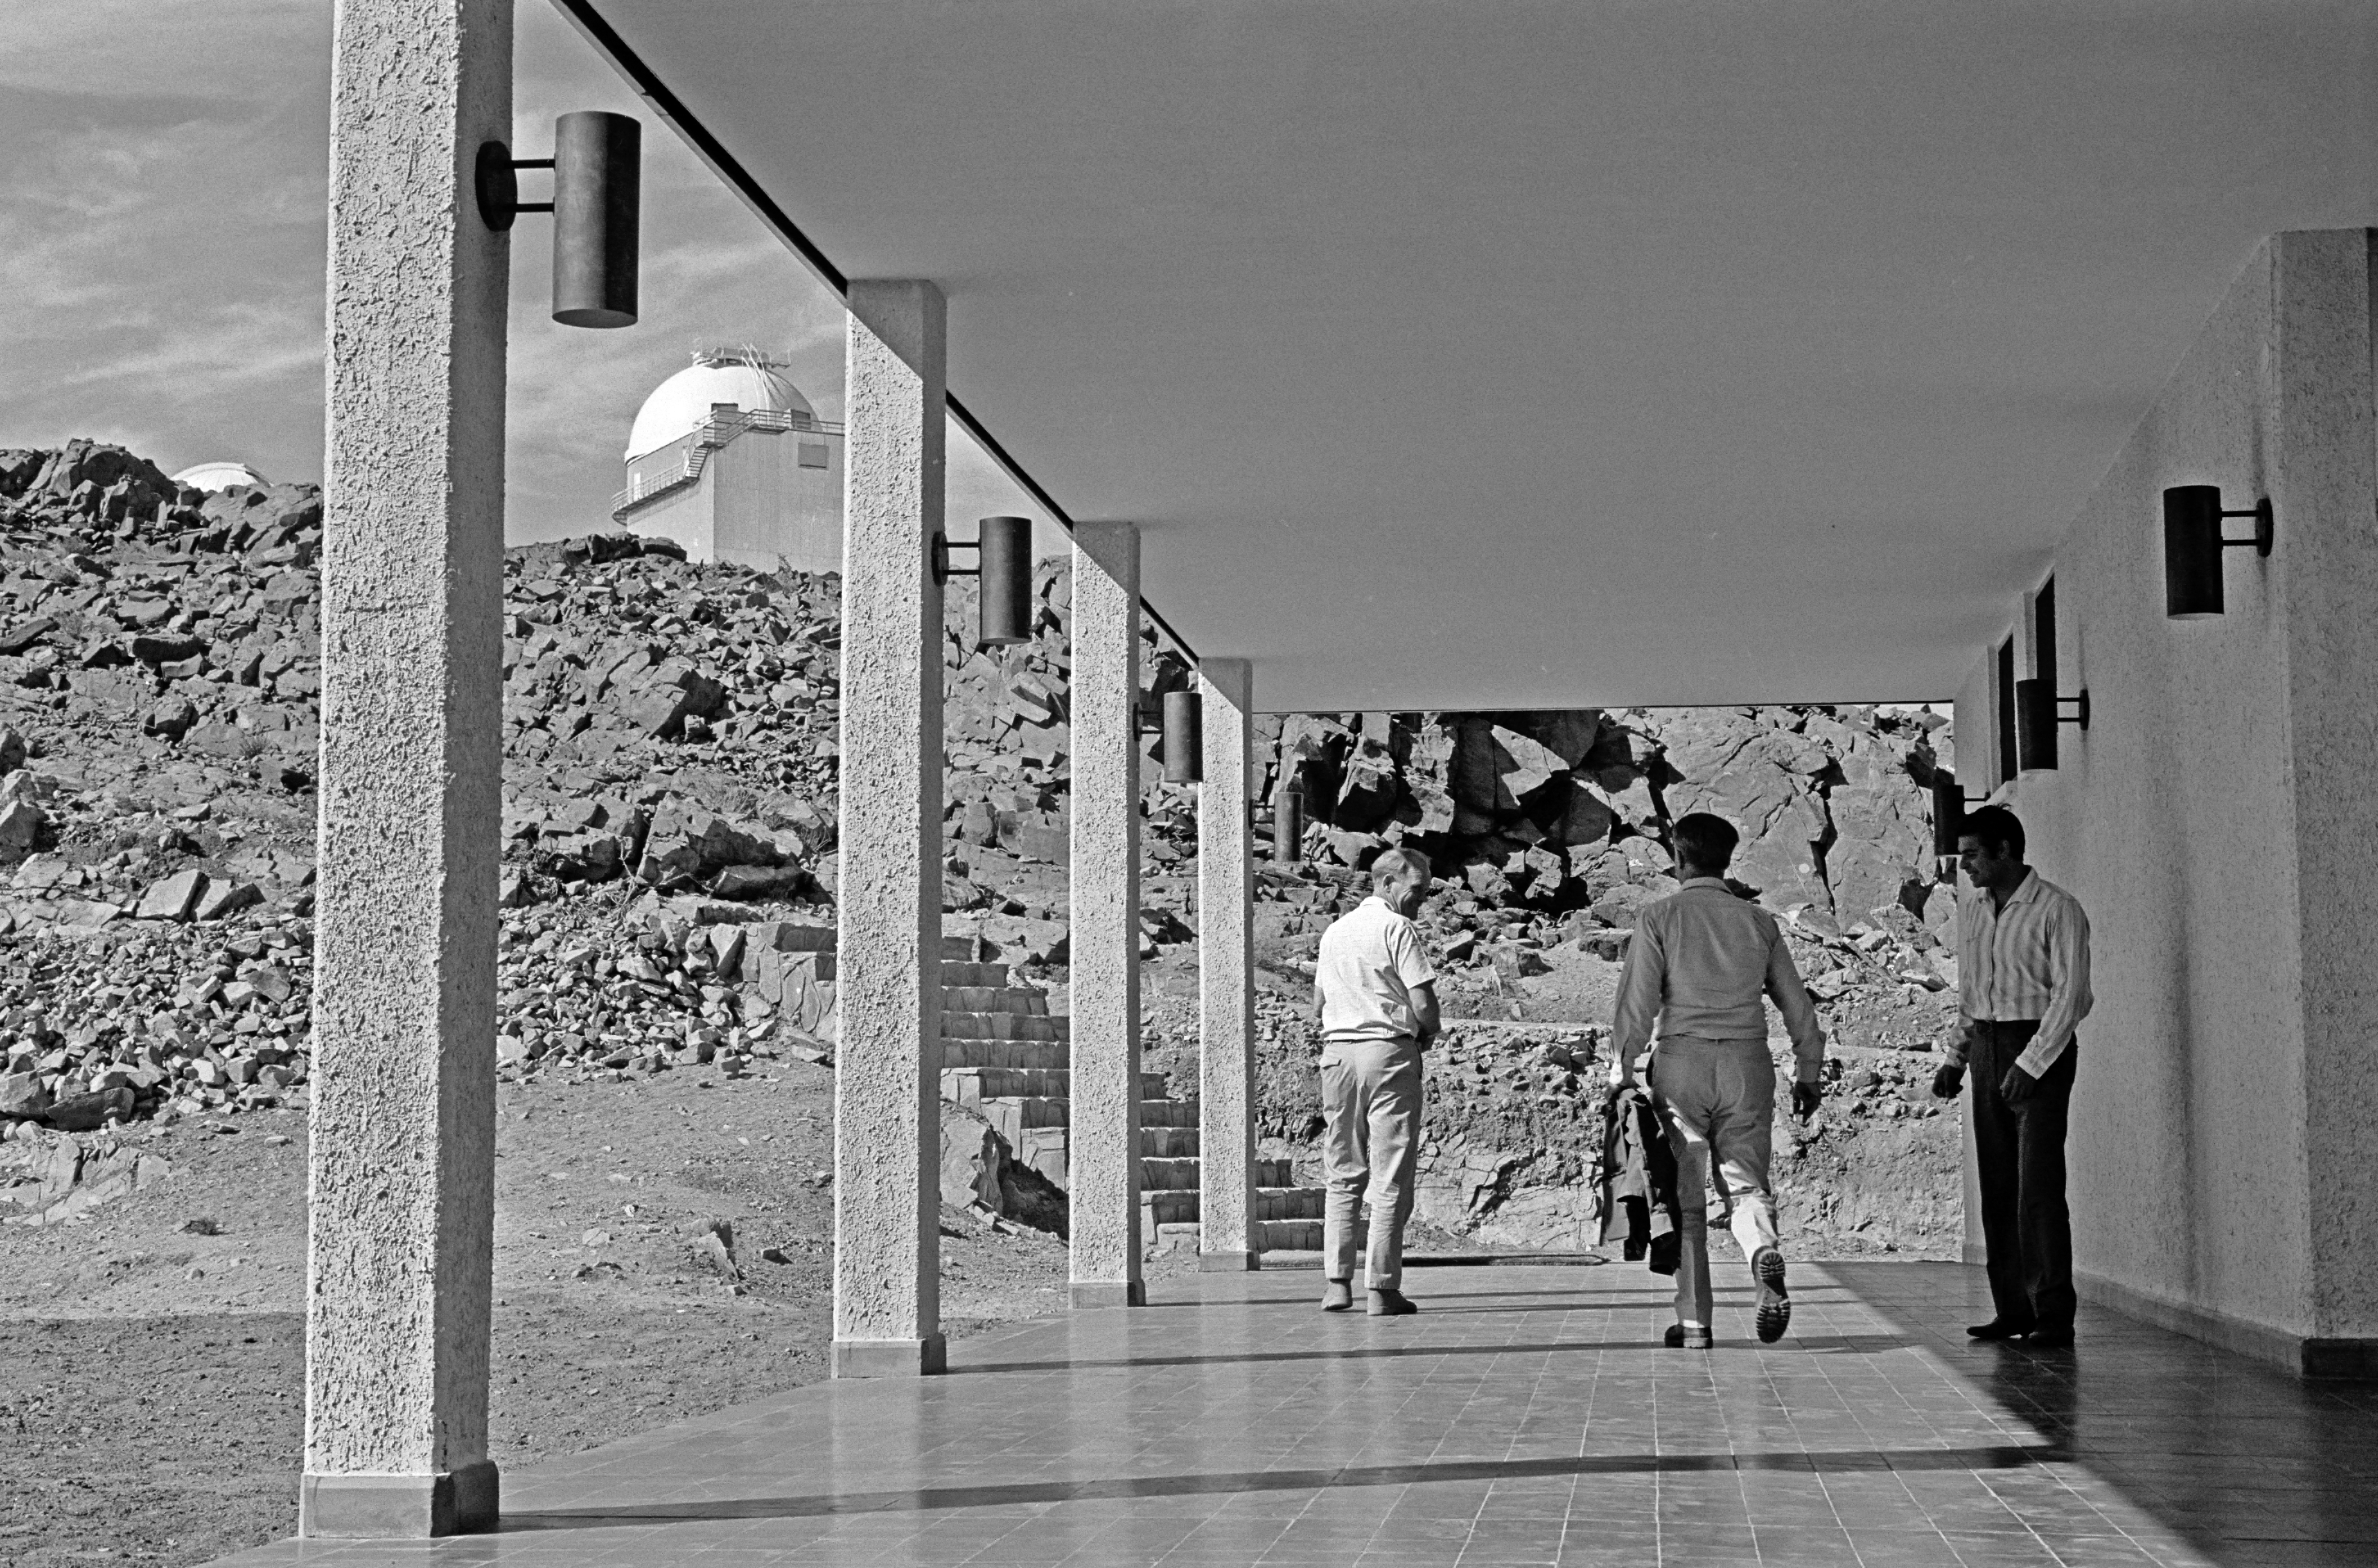

La Silla Hotel

Staff at the new hotel on La Silla, circa 1969.

Credit: ESO